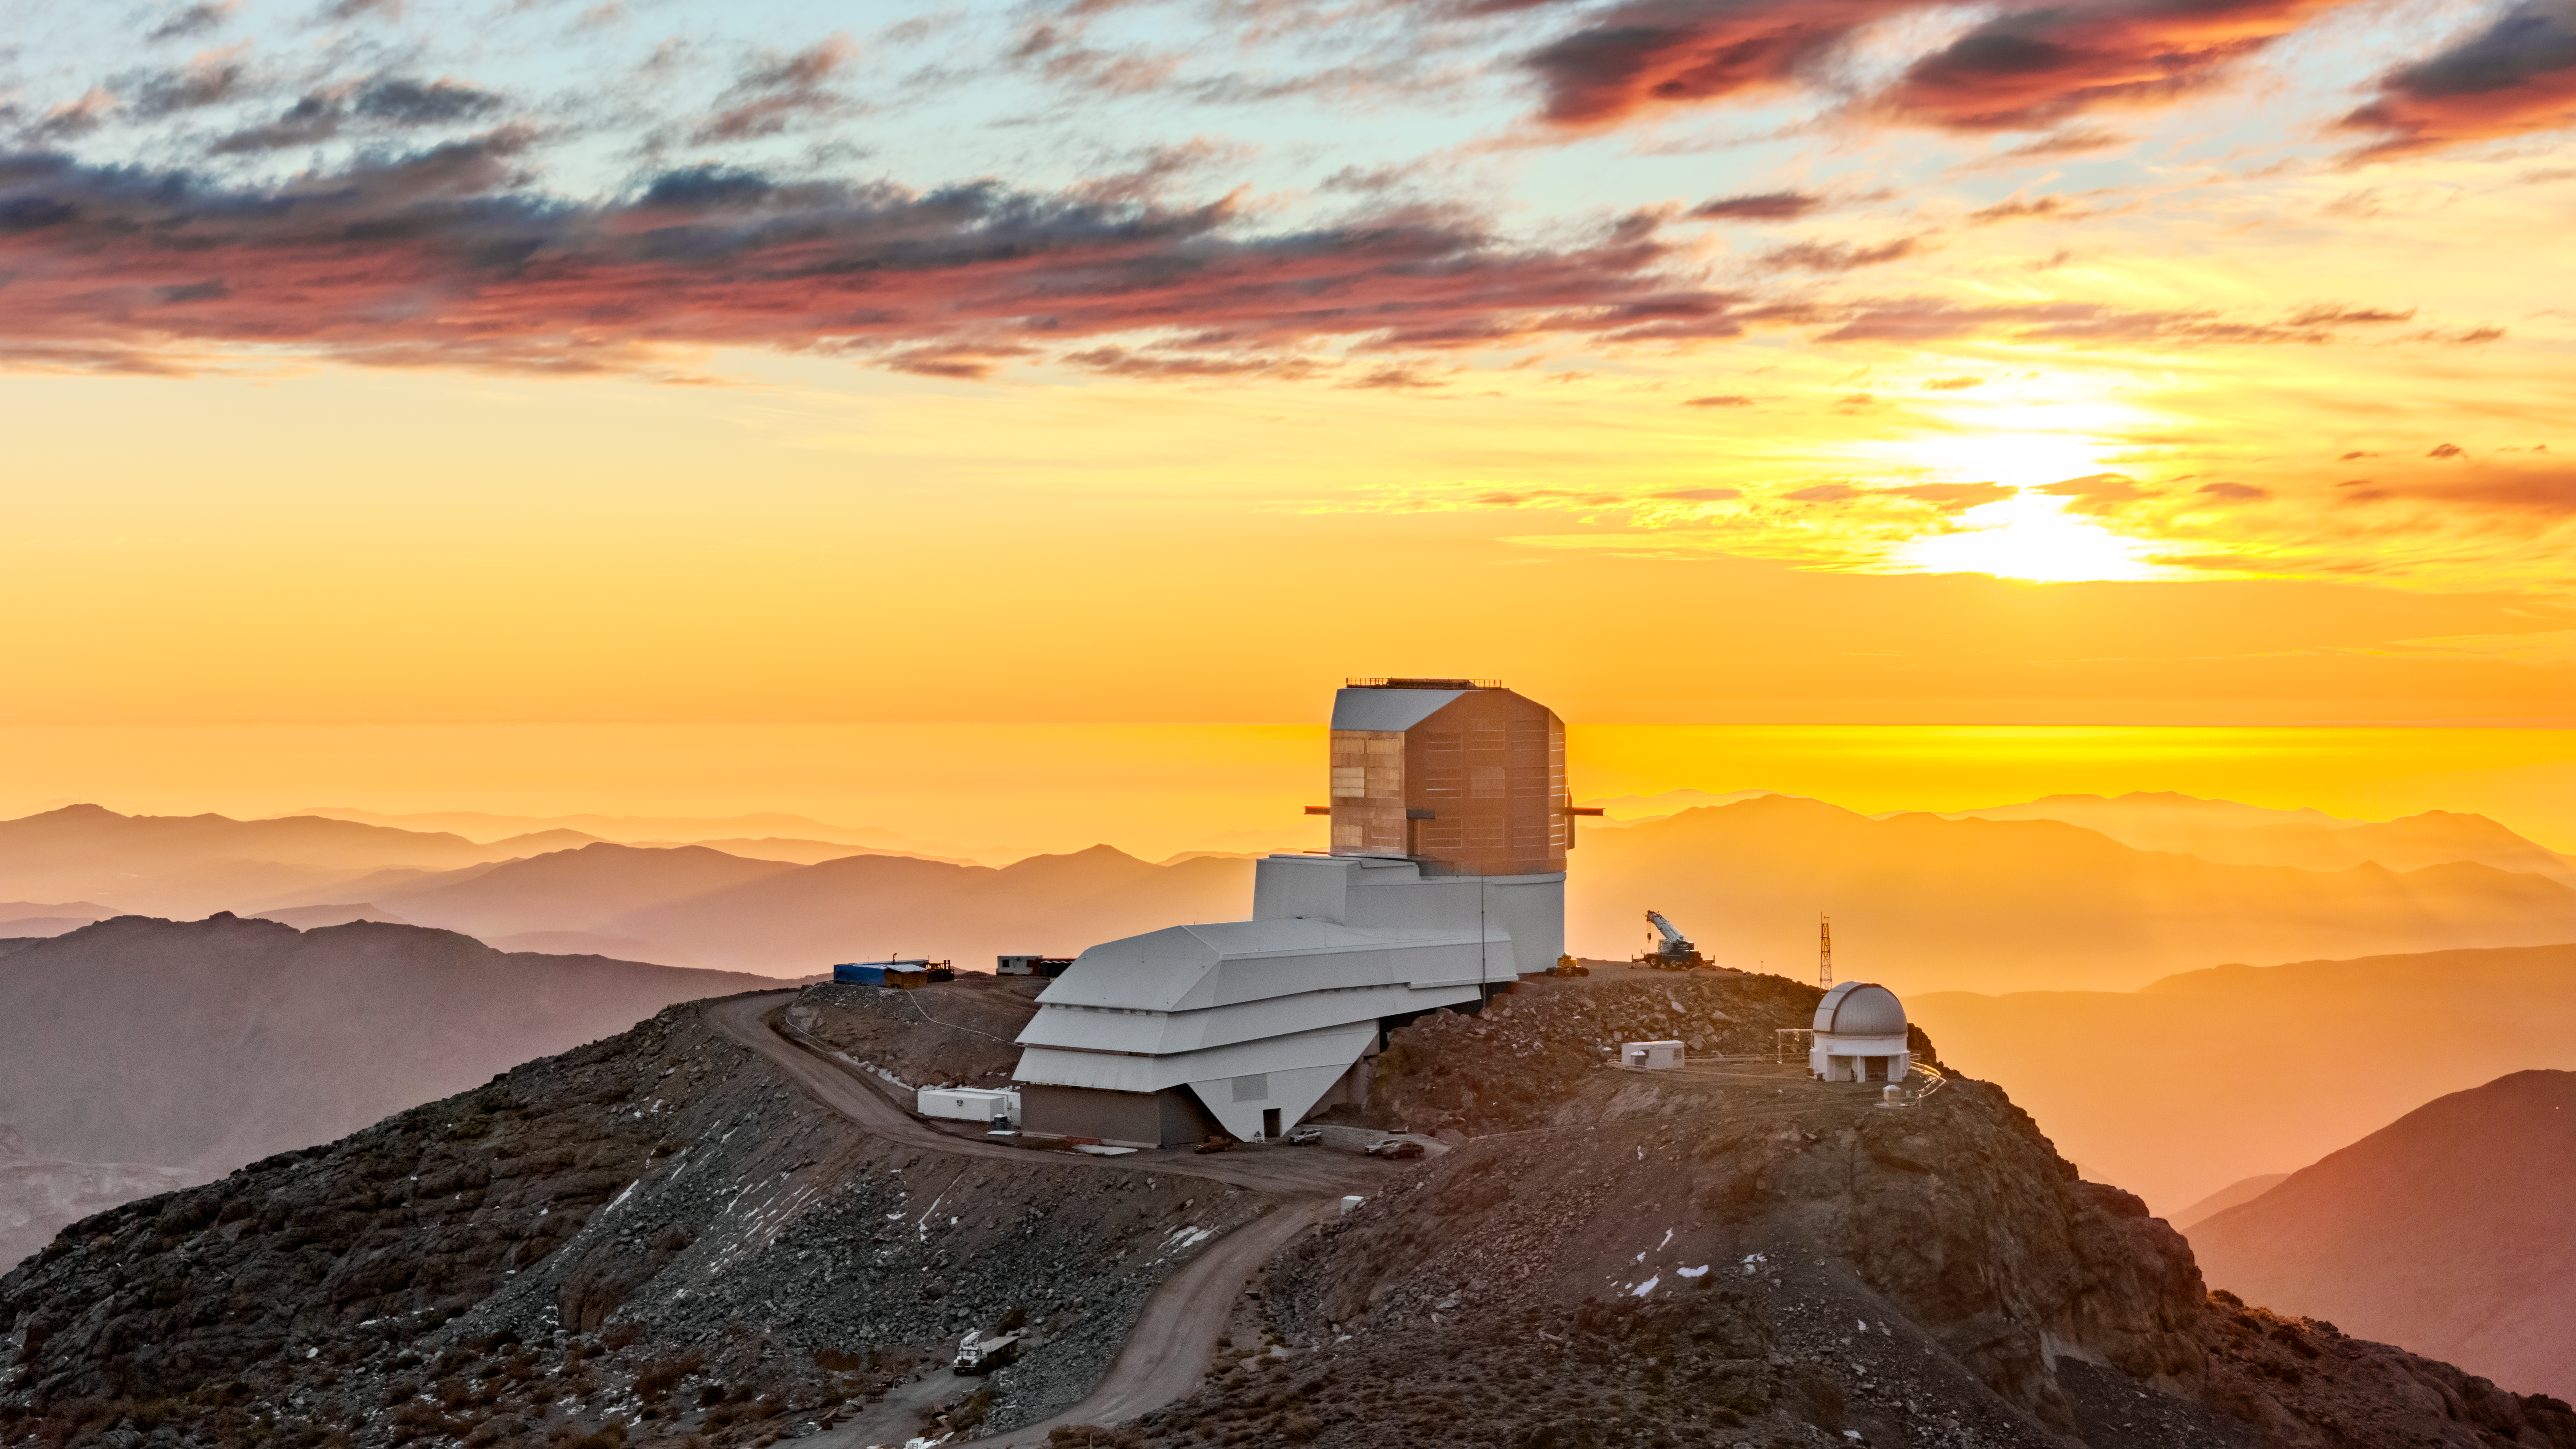

Vera C. Rubin Observatory

Vera C. Rubin Observatory under construction.

Credit: RubinObs/NOIRLab/SLAC/NSF/DOE/AURA/O. Bonin